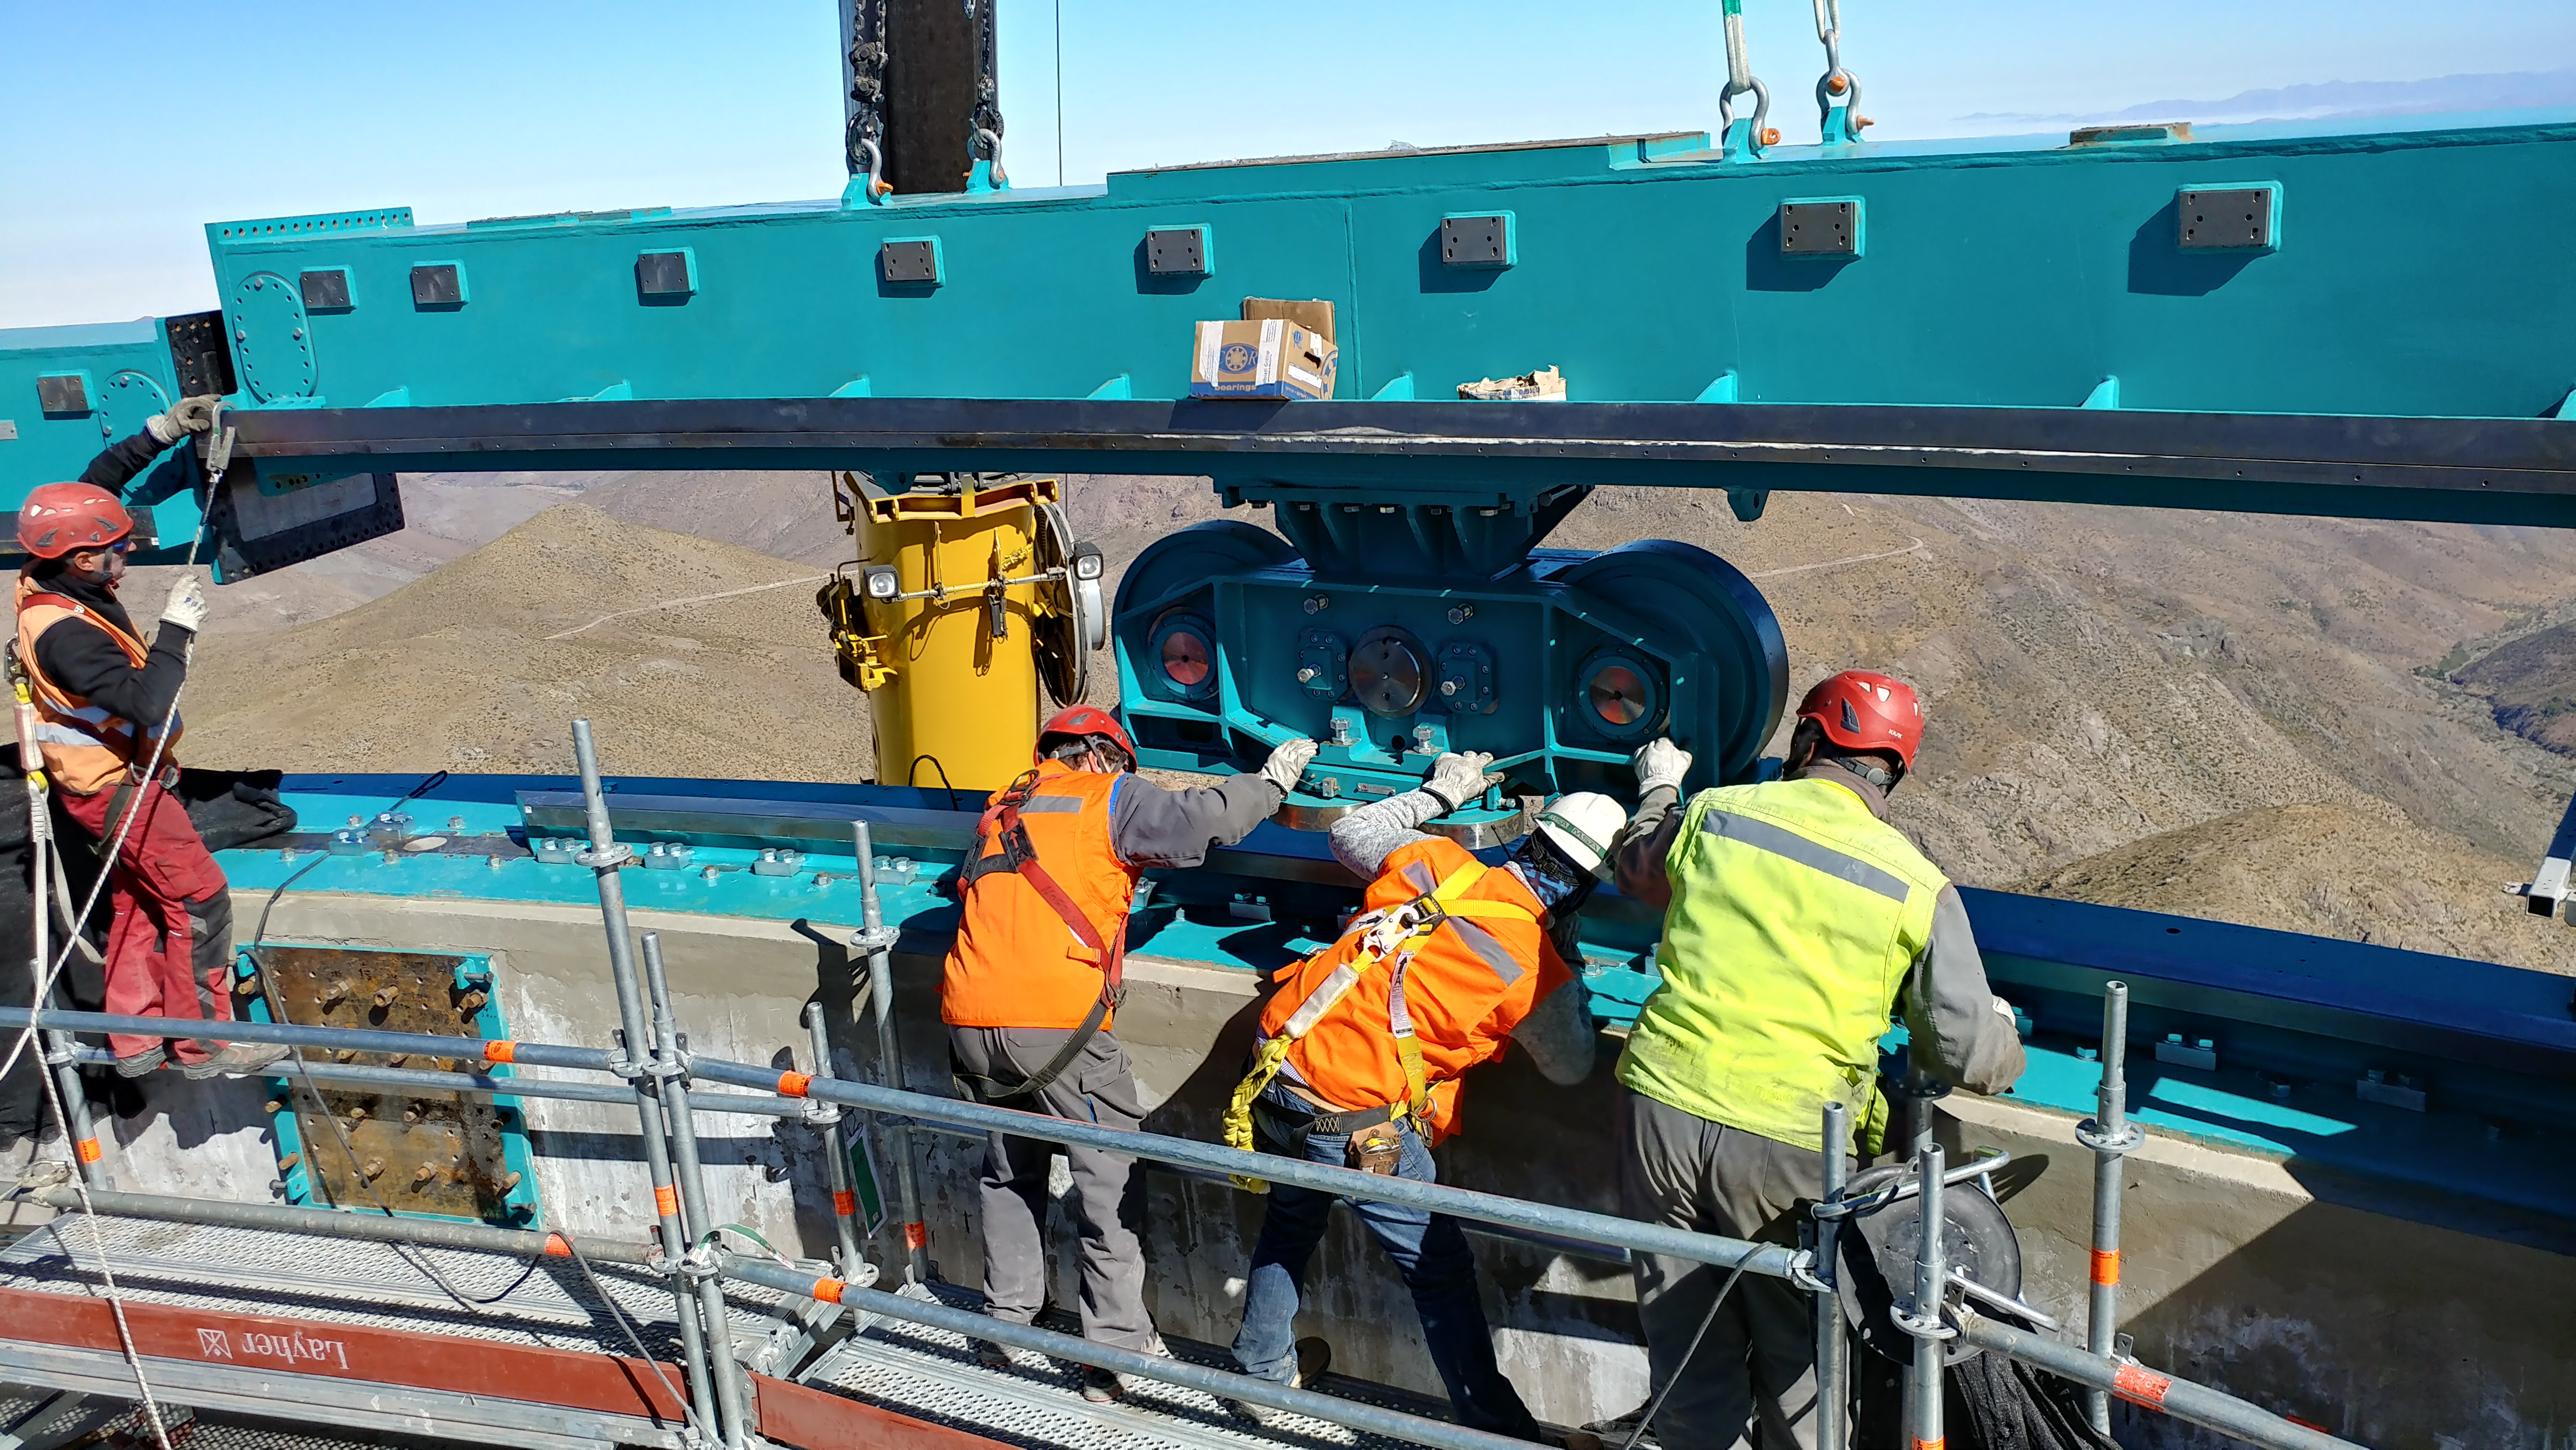

Azimuth Rail Work

The EIE team slowly lowers the bogie wheel assembly onto the azimuth rail which has been carefully aligned to form the circular base of rotation for the LSST Dome.

Credit: Rubin Observatory/NSF/AURA